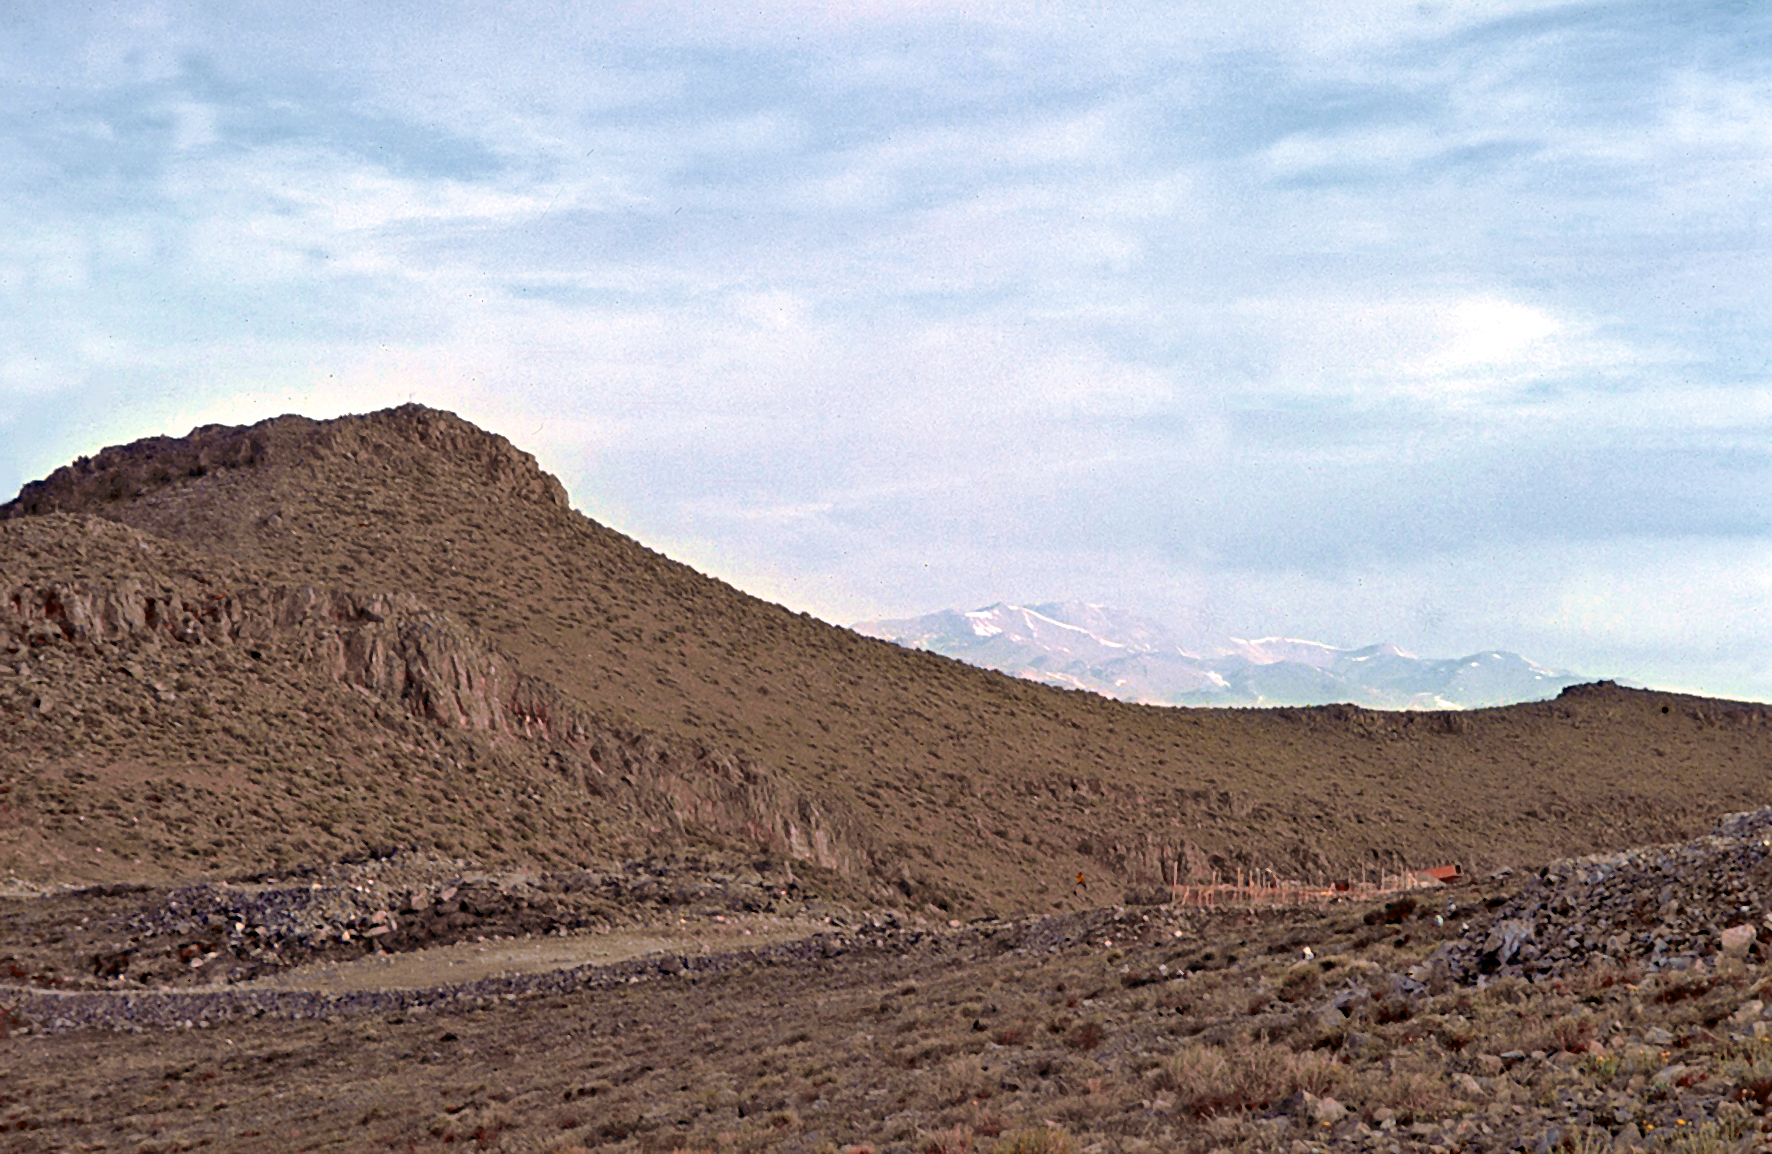

La Silla construction overview 06

Overview of the construction site of the La Silla Observatory in Chile in the late 1960’s. The La Silla Observatory has since become one of the premier ground-based observatories in the world.

Credit: ESO/J.Doornenbal